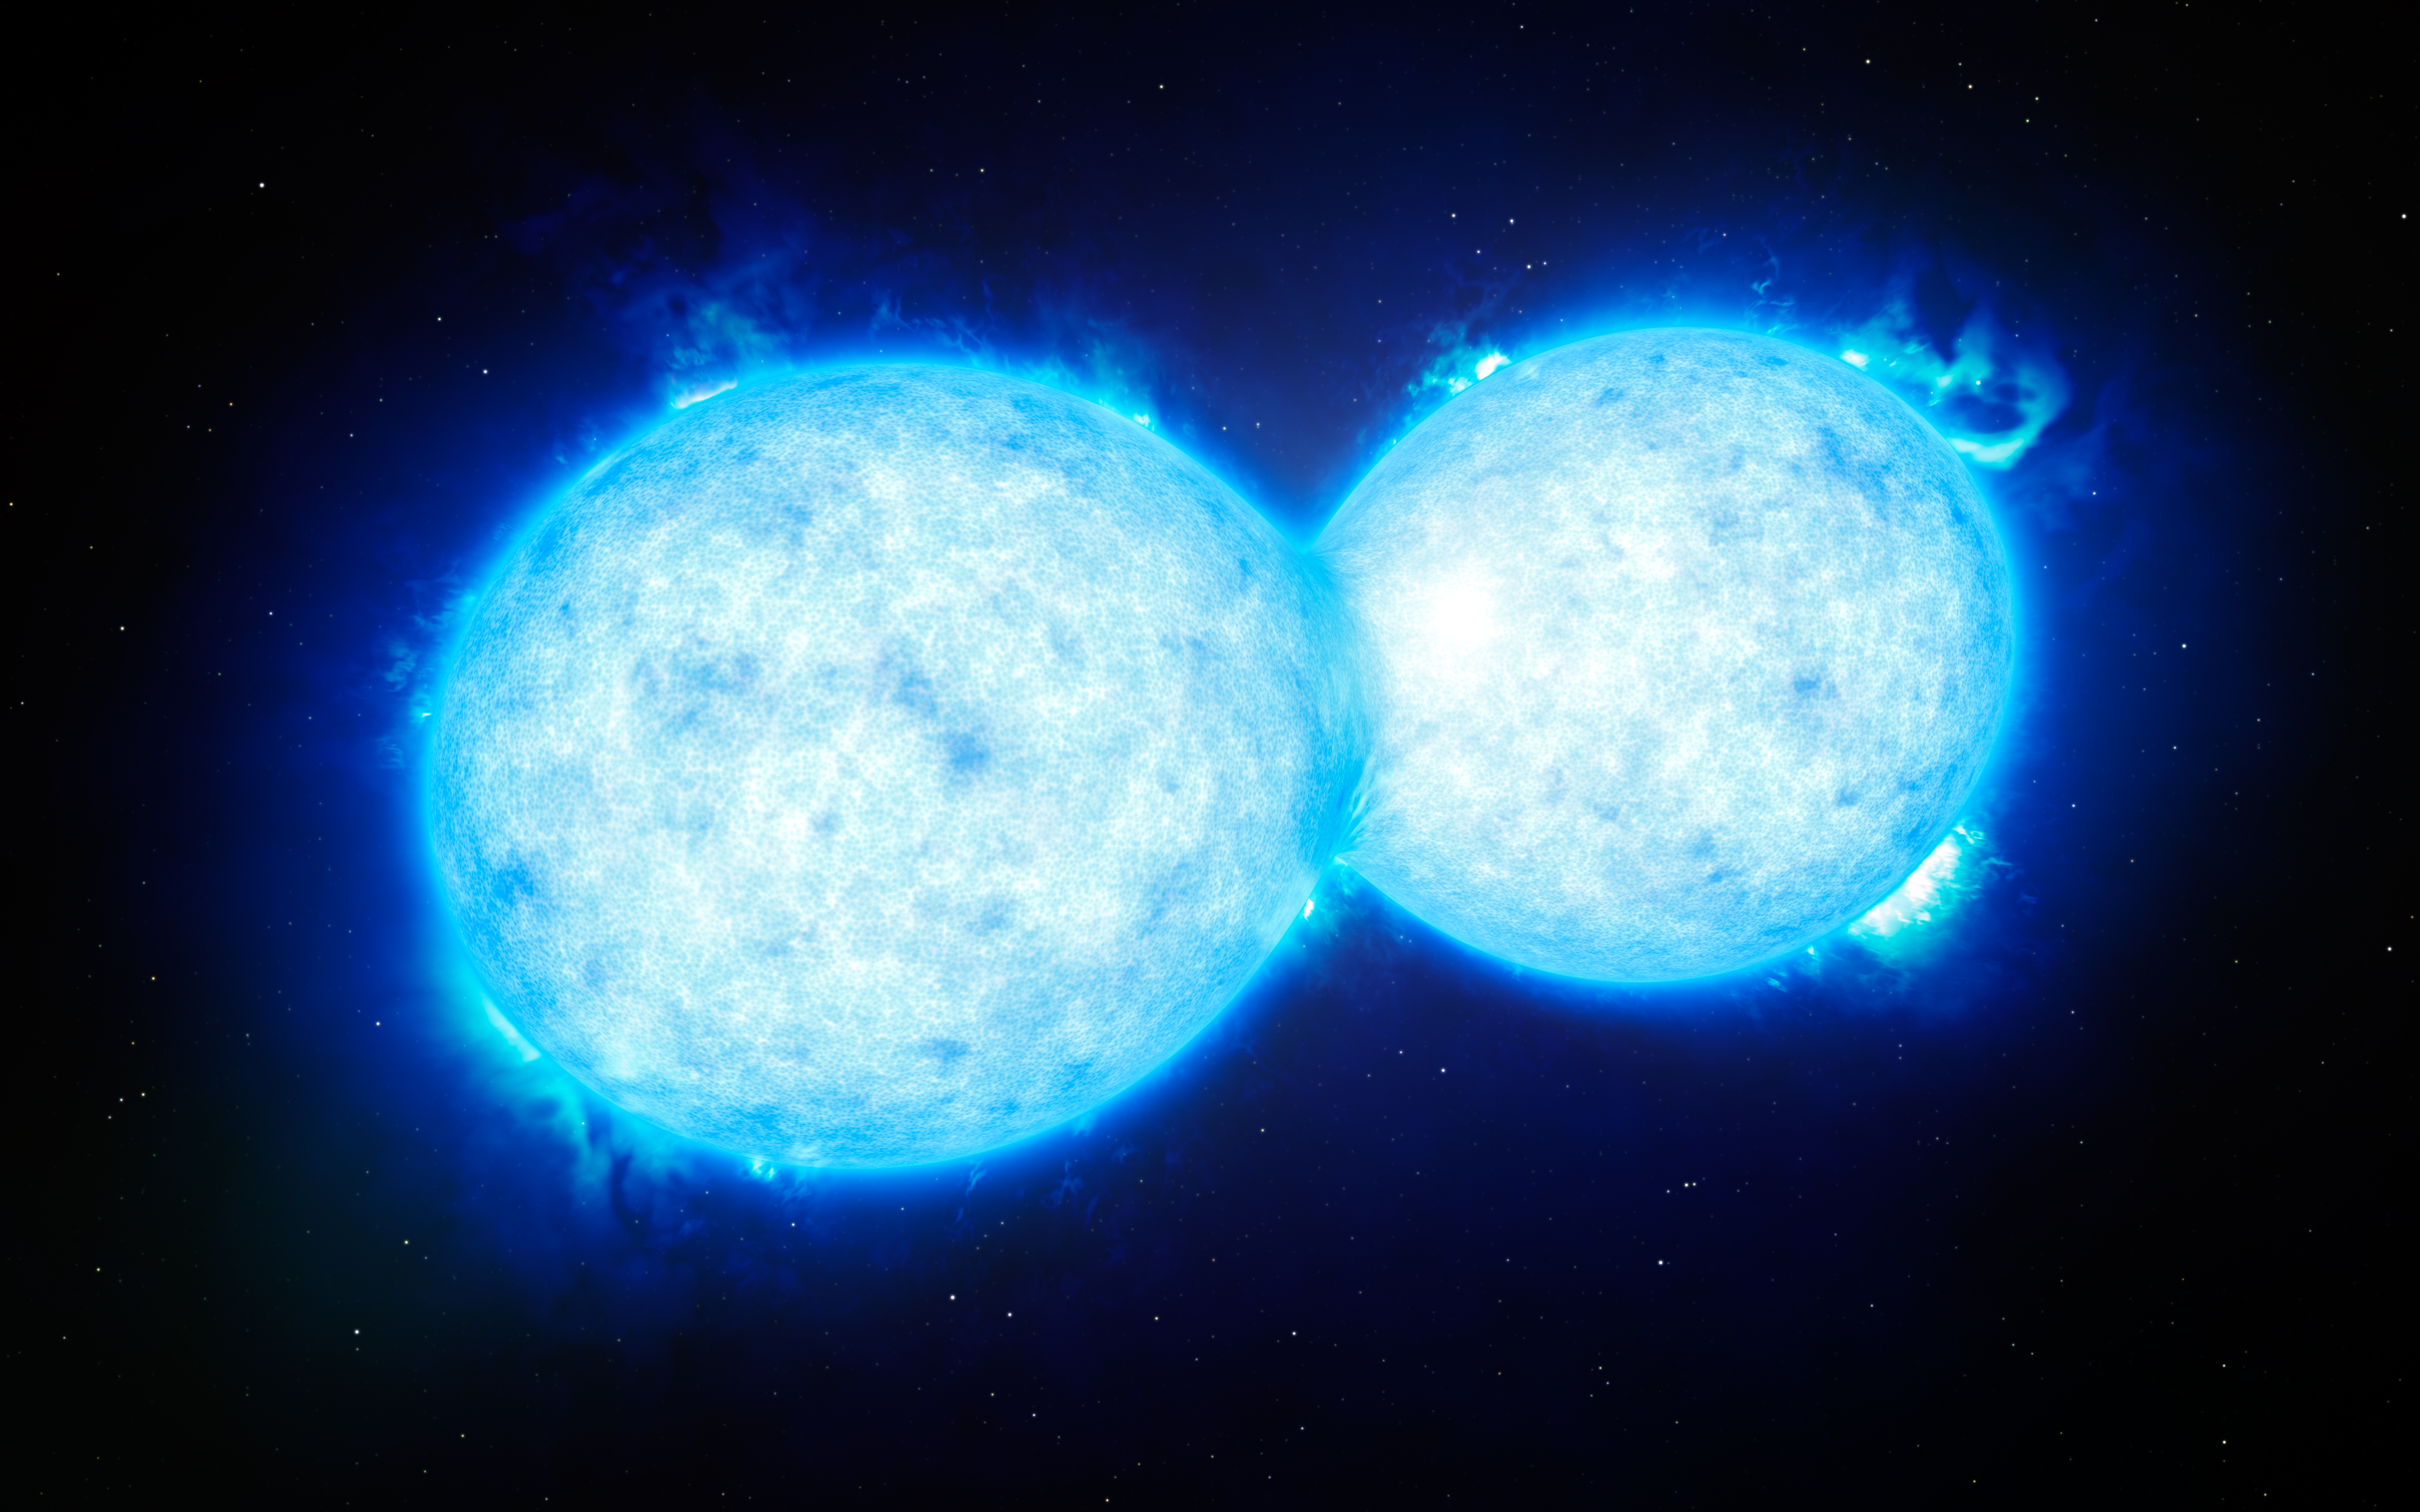

Artist’s impression of the hottest and most massive touching double star

This artist’s impression shows VFTS 352 — the hottest and most massive double star system to date where the two components are in contact and sharing material. The two stars in this extreme system lie about 160 000 light-years from Earth in the Large Magellanic Cloud. This intriguing system could be heading for a dramatic end, either with the formation of a single giant star or as a future binary black hole.

Credit: ESO/L. Calçada